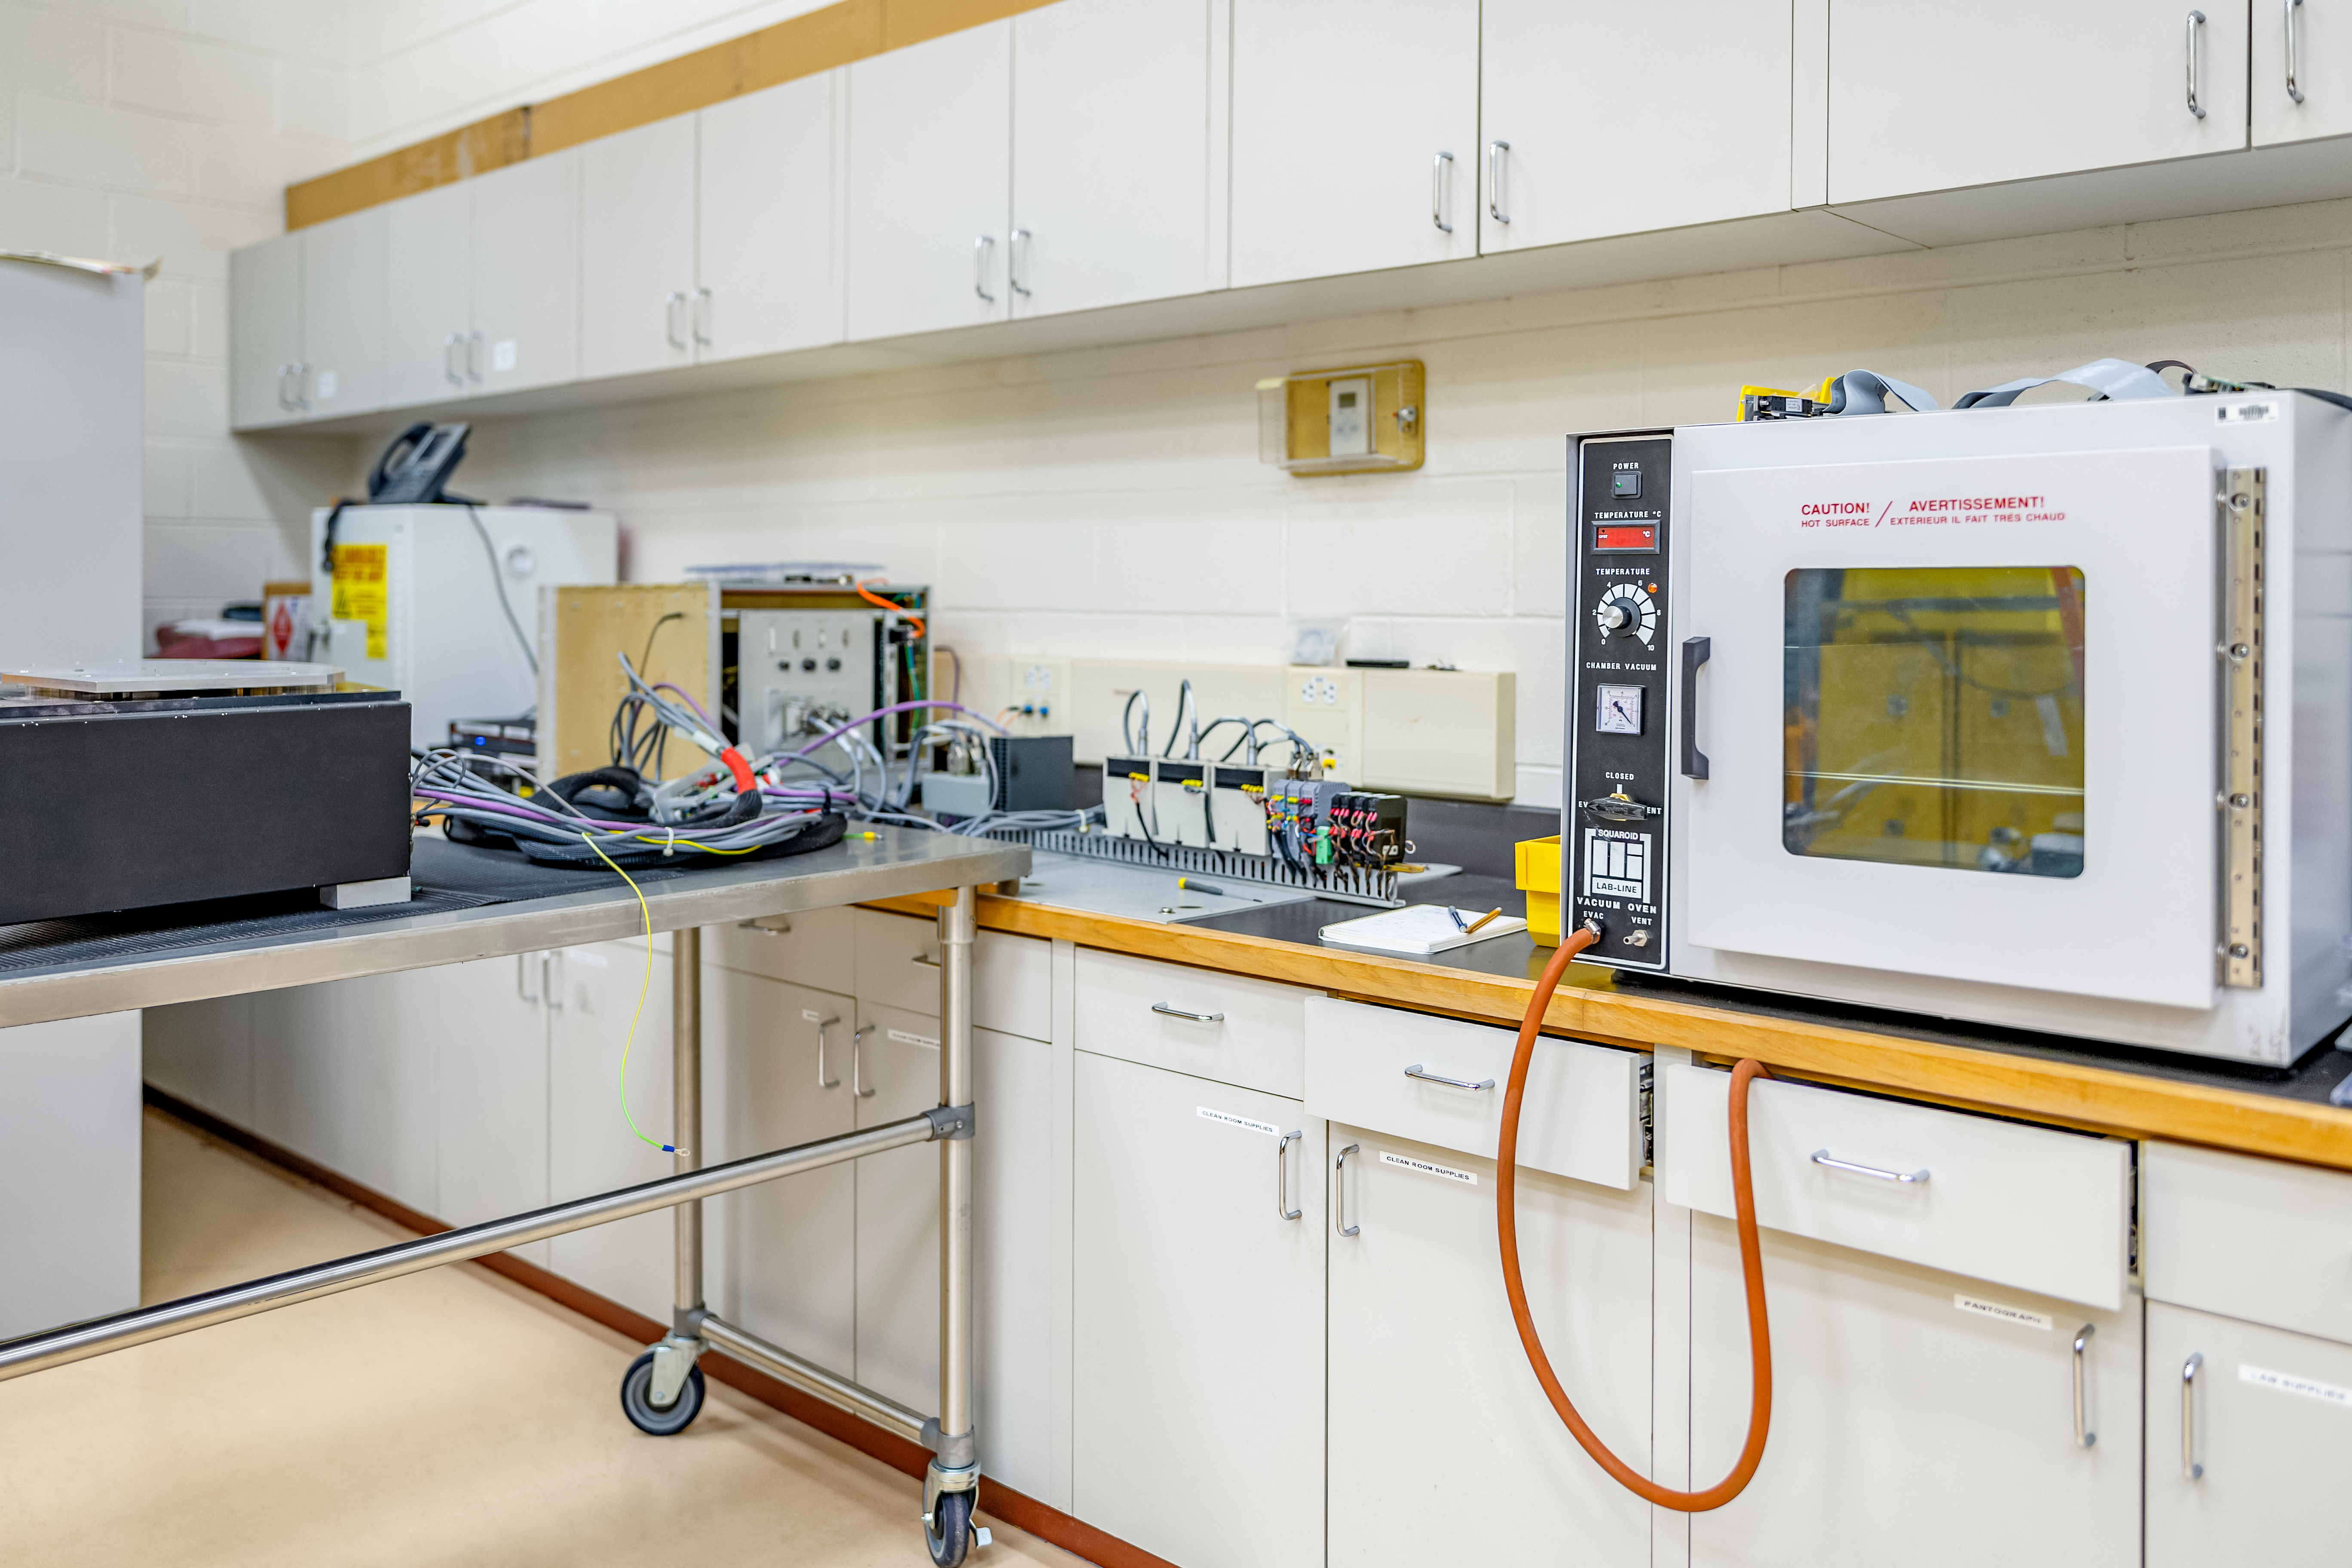

Hilo Instrument Lab

The Gemini North Hilo Base Instrument lab in Hilo, HI.

Credit: NOIRLab/AURA/NSF/ T. Slovinský